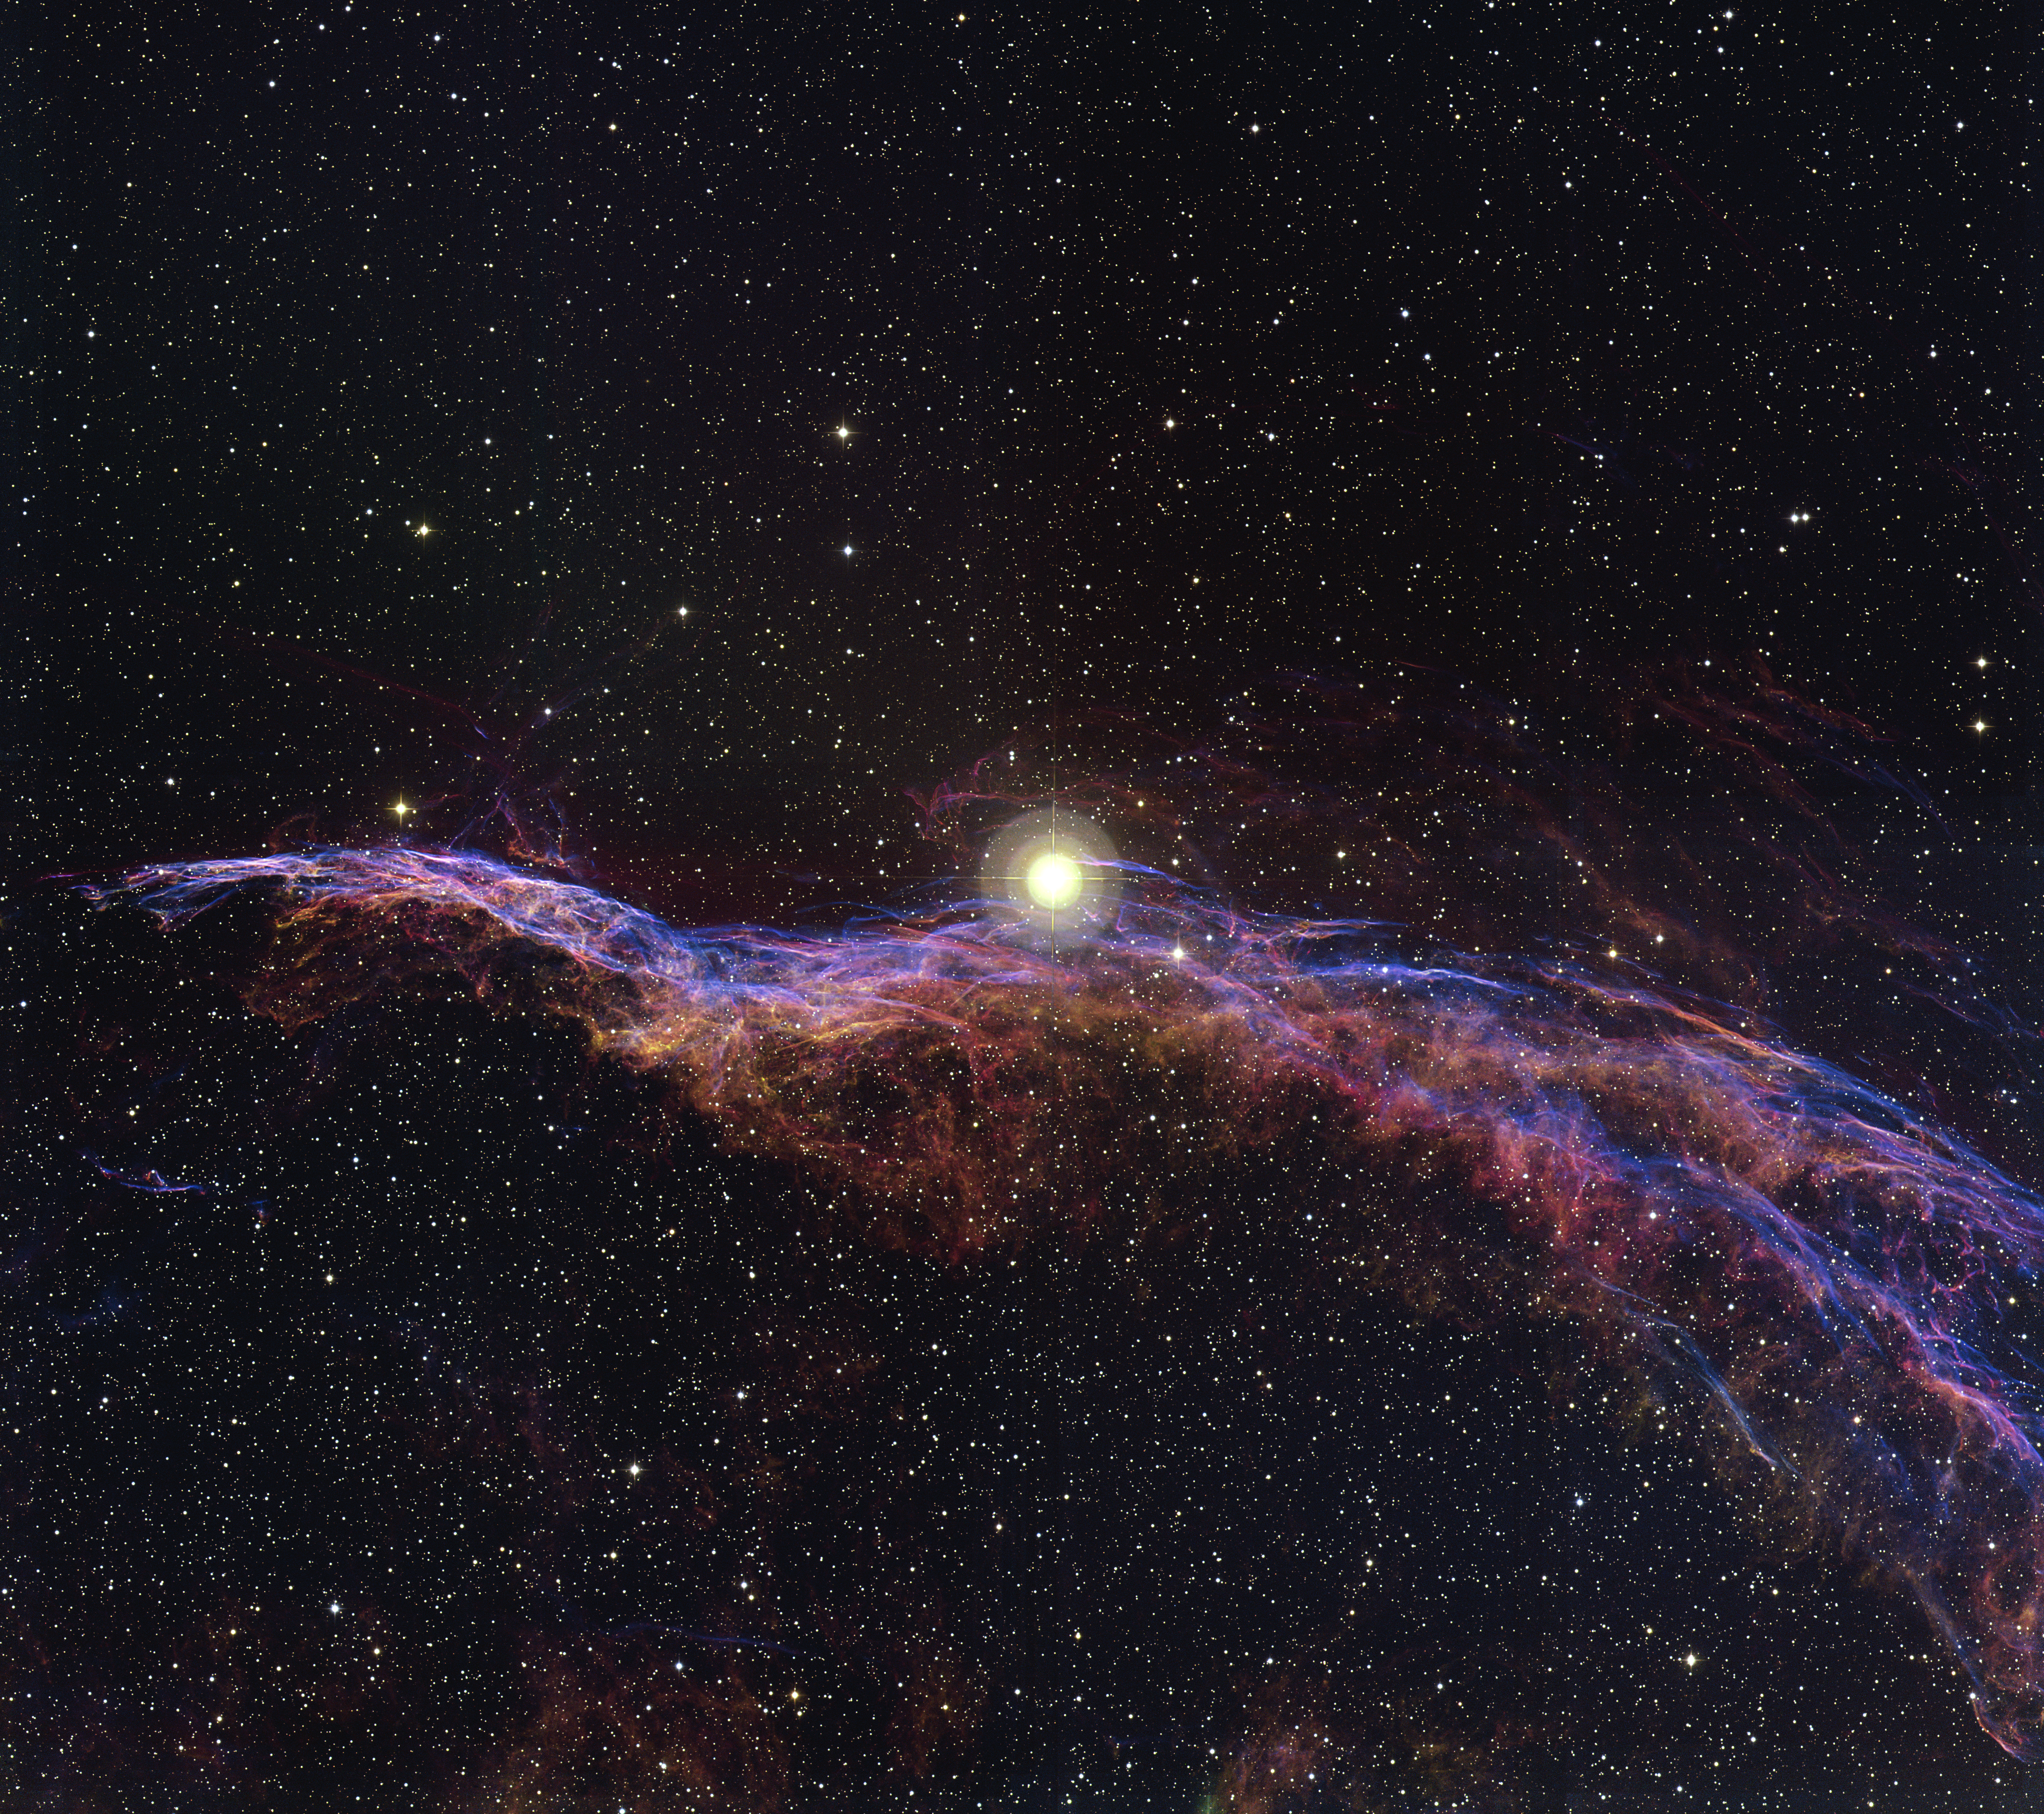

The Veil Nebula, NGC 6960

This image of the Veil Nebula was taken with the Mosaic camera on the WIYN 0.9-meter telescope at Kitt Peak National Observatory. The Veil Nebula (NGC 6960) is part of a supernova remnant known as the Cygnus Loop. It is the shattered remains of one, and possibly two, supernovae that exploded more than 15,000 years ago at a distance of 2,500 light-years from Earth in the direction of the constellation of Cygnus, the Swan. At the time of the explosion, it would have been seen as a very bright star, rivaling the crescent Moon. The bright star near the center of the image, known as 52 Cygnus, is not associated with the supernova. The color image was generated by combining data from narrowband filters; data from H-alpha was assigned a red color, [OIII] is blue, and [SII] is green. North is to the left and east is down.

Credit: T. A. Rector/University of Alaska Anchorage and WIYN/NOIRLab/NSF/AURA